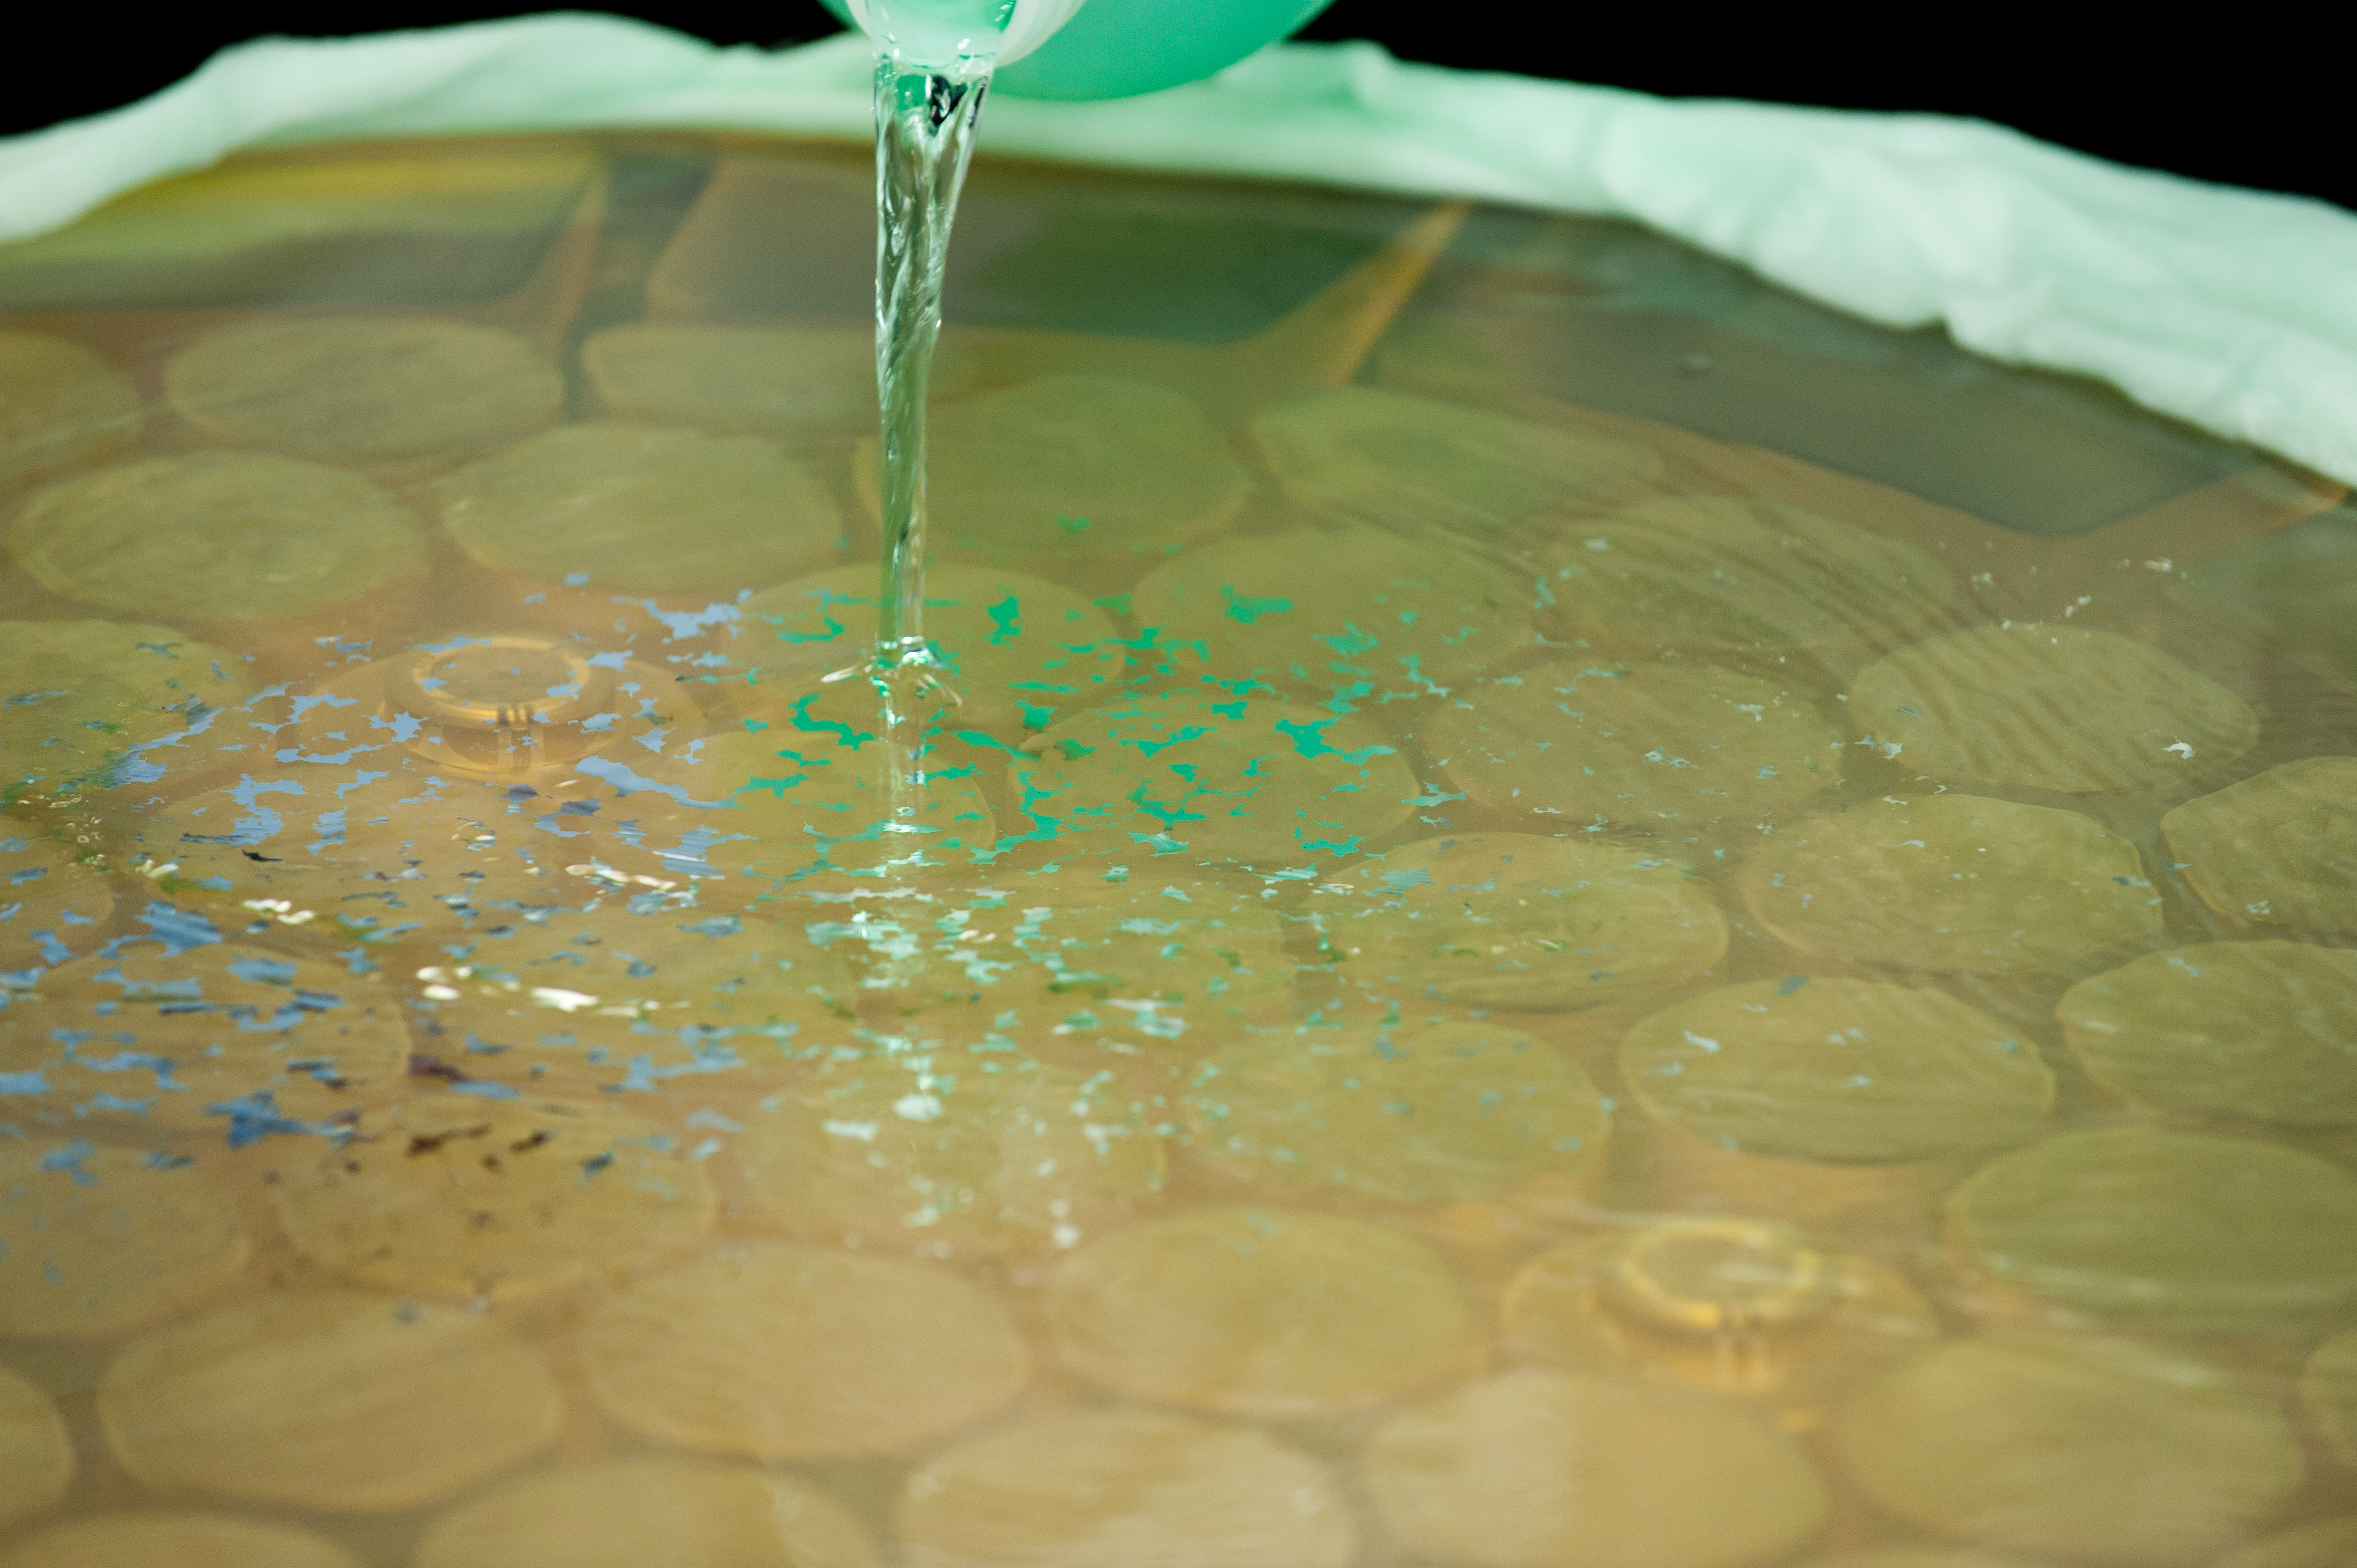

Acid bath

Acid bath to strip off aluminium.

Credit: ESO/Max Alexander